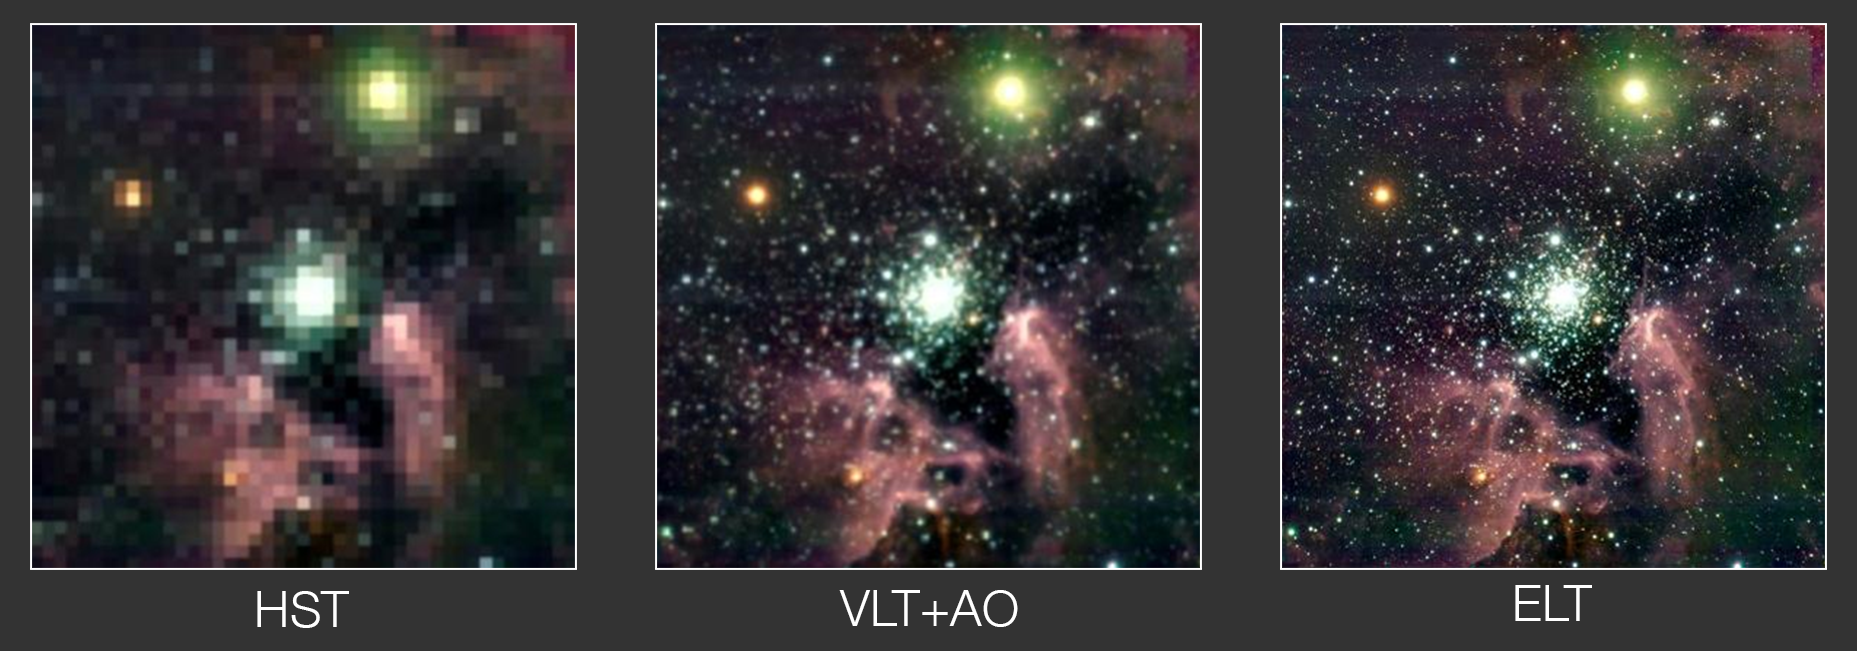

Illustration of ELT resolution comparison of NGC 3603

This illustration aims to show how the nebula NGC 3603 could be seen by three different telescopes: the NASA/ESA Hubble Space Telescope, ESO’s Very Large Telescope with the help of its adaptive optics modules, and the Extremely Large Telescope. NGC 3603 is a star-forming region in the Carina spiral arm of the Milky Way, 20 000 light-years away from Earth. Note that this illustration is approximate.

Credit: ESO